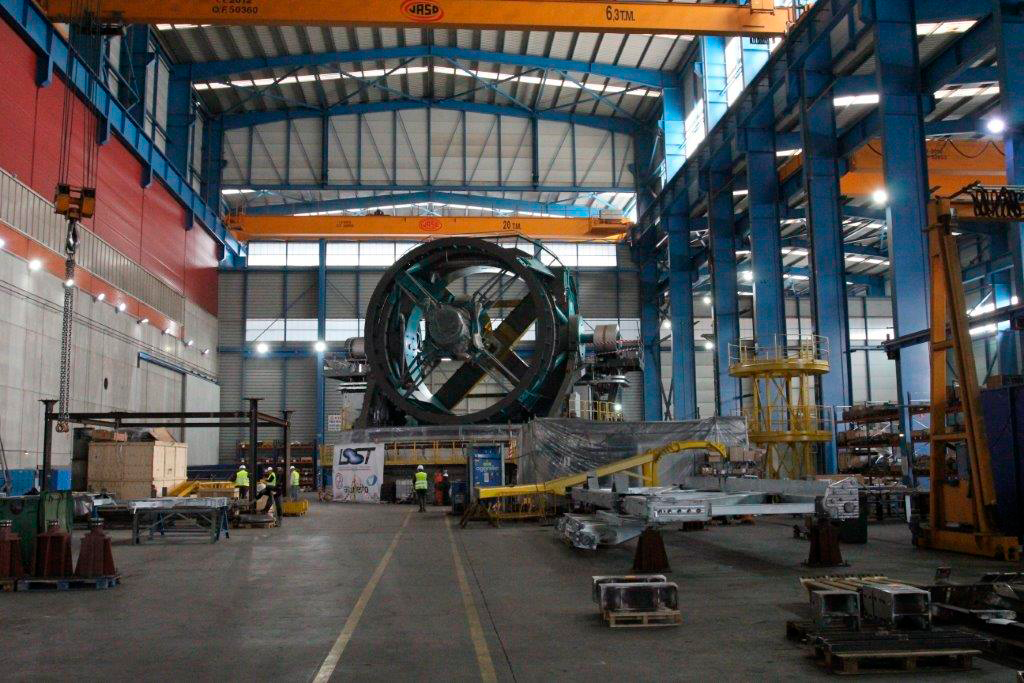

TMA Safety Review

An LSST team spent 5 days in Spain last month conducting a thorough safety review of the Telescope Mount Assembly (TMA) at the facility of vendor Asturfeito. LSST Safety Manager Chuck Gessner, Telescope and Site Technical Manager Shawn Callahan, Senior Systems Engineer Austin Roberts, and Lead Electrical Engineer Oliver Wiecha inspected the numerous safety features included in the TMA, and reviewed the procedures by which the group of vendors responsible for building the TMA (referred to as UTE) will verify that the hazard mitigations meet LSST requirements. The team determined that although there are still actions that must be completed by the vendors before the TMA ships to Chile (currently scheduled for November 2018), everything is on track to be finished in time. At the conclusion of the review, Asturfeito and designer Empresarios Agrupados (EA) were given approval to begin Factory Acceptance Testing for the TMA.

Credit: Rubin Observatory/NSF/AURA